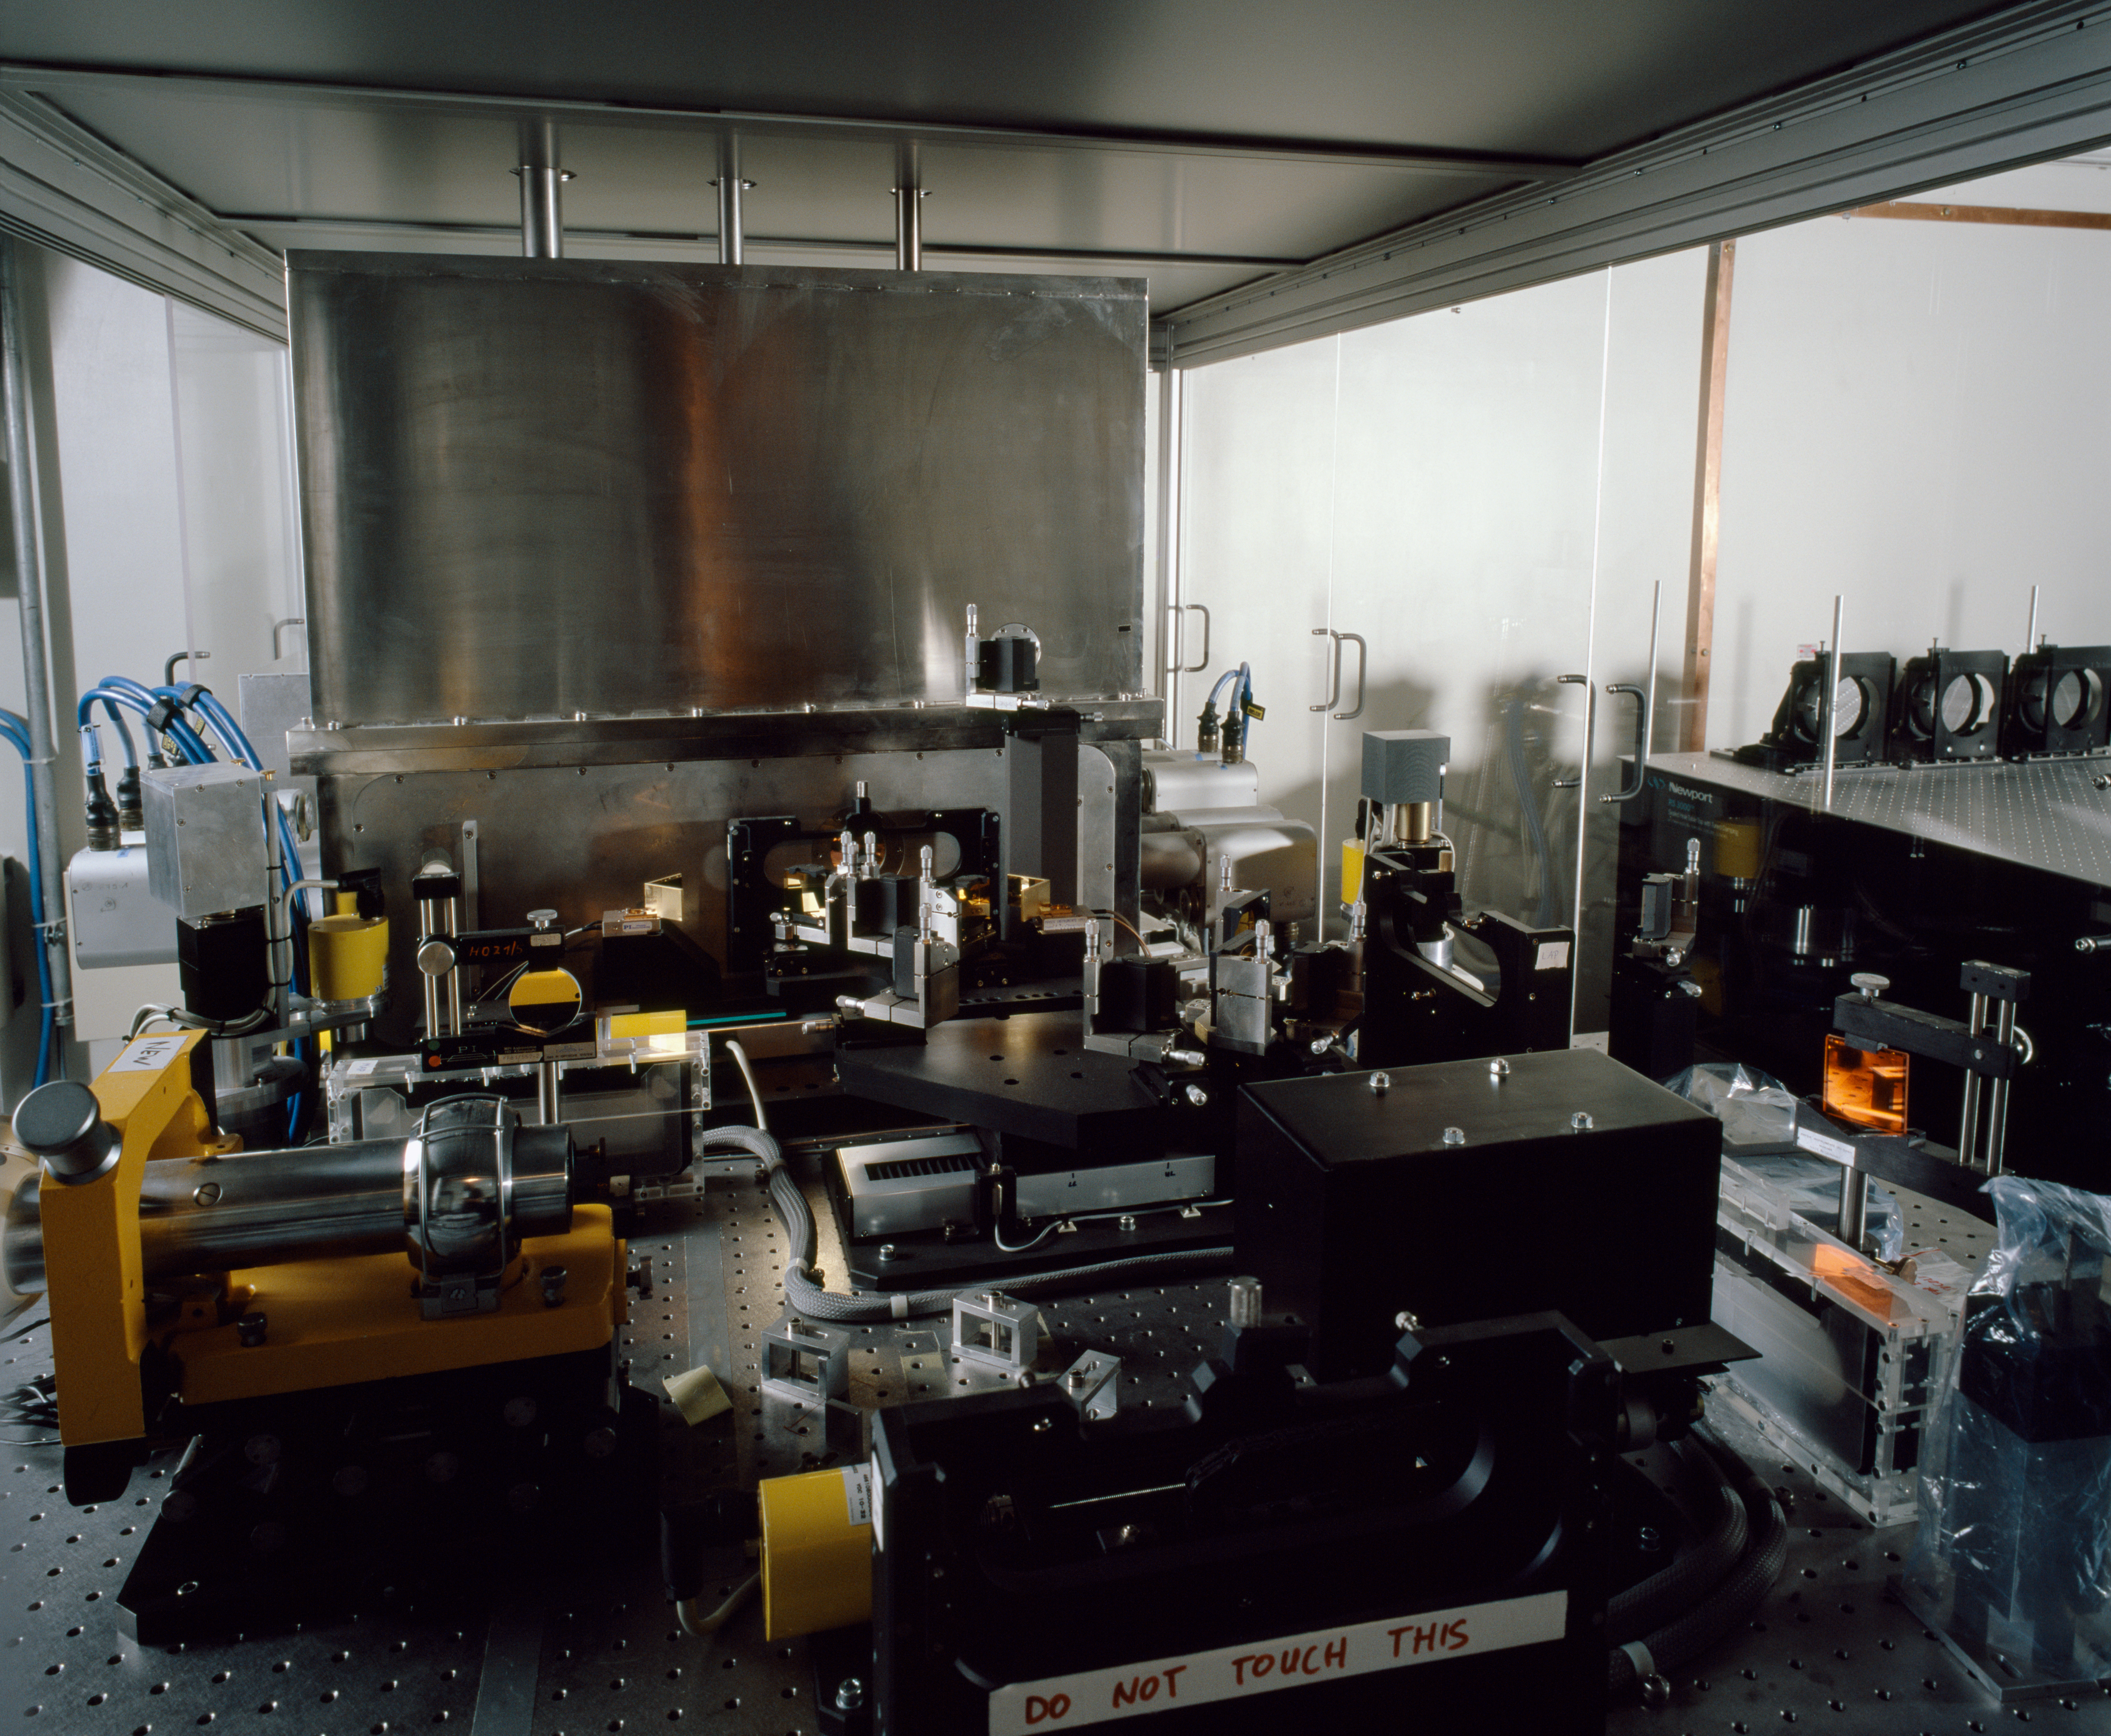

MIDI

The Mid-InfrareD Interferometric Instrument (MIDI), in the VLTI laboratory on Paranal, where it combines the light of two telescopes. Additionally, MIDI disperses the light to study it at different wavelengths.

Credit: ESO